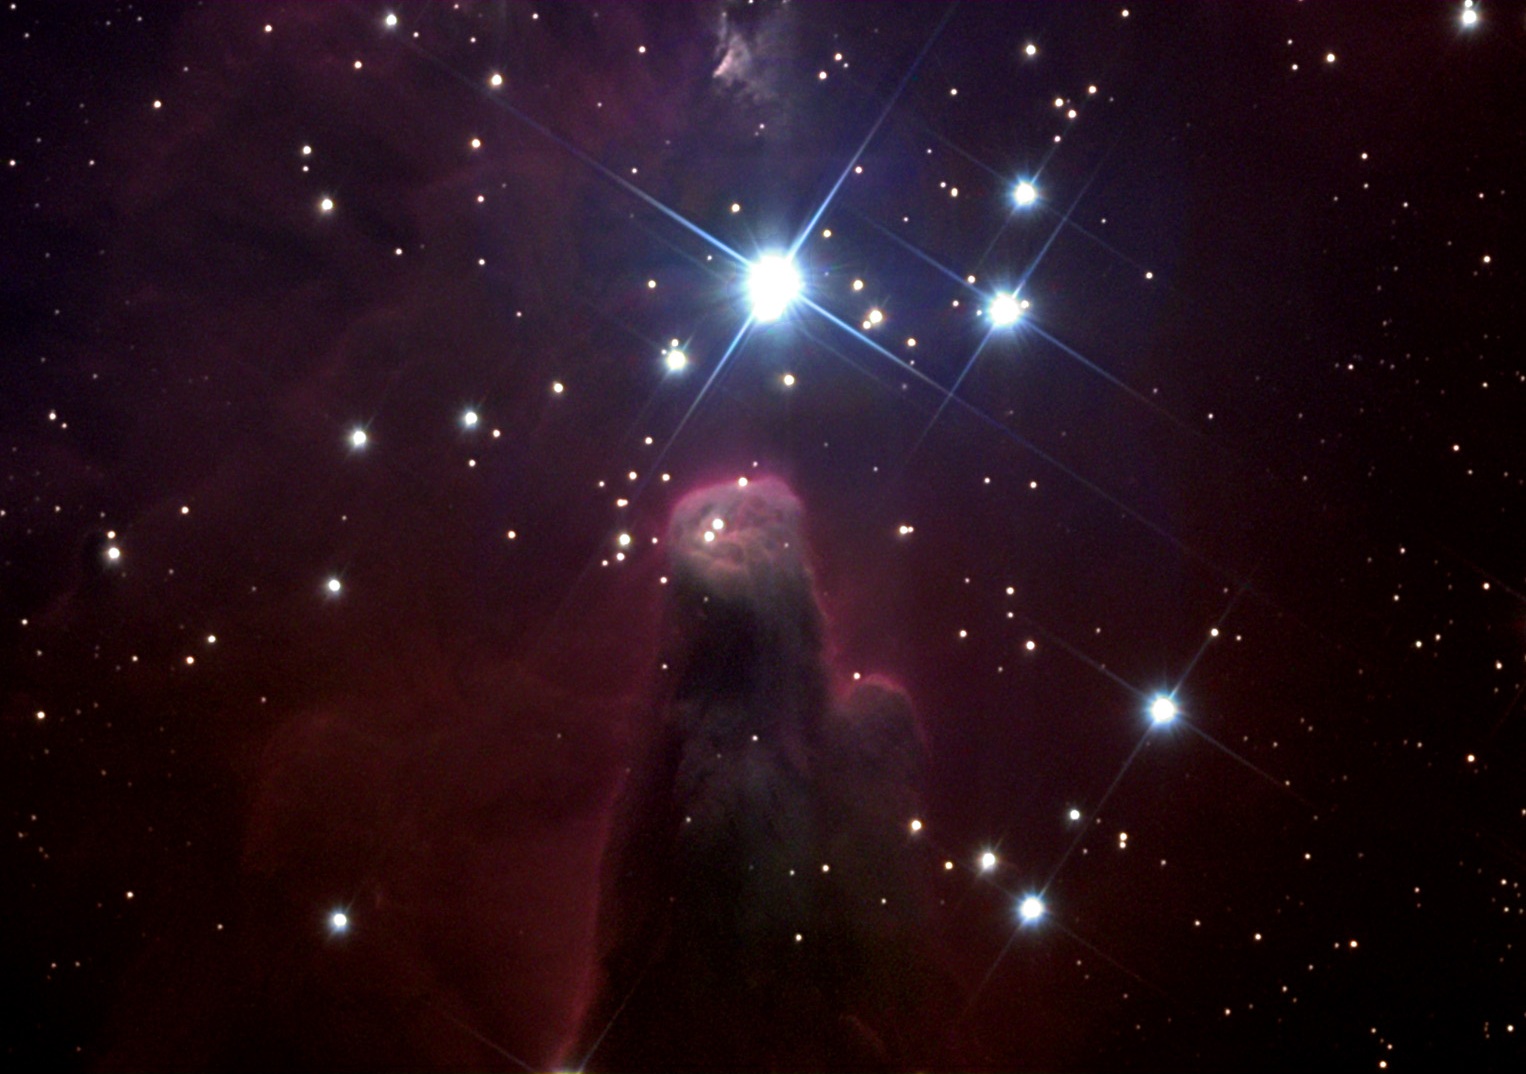

Cone Nebula

The Cone Nebula is located at the southern end of star cluster NGC 2264, in Monoceros. It is a column of dark dust, six lightyears long, near some of the newly-formed hot blue stars of the cluster. This object parallels the dust pillars seen in the Eagle Nebula, where regions of thick dust and gas resist being cleared away by the intense ultraviolet radiation from young giant stars. The edge of the column, especially the tip, is bright with red light from ionized hydrogen. This nebula and the cluster that illuminates it are about 2600 lightyears away.

This image was taken as part of Advanced Observing Program (AOP) program during 2014 at Kitt Peak Visitor Center.

Credit: KPNO/NOIRLab/NSF/AURA/Michael Gariepy/Adam Block